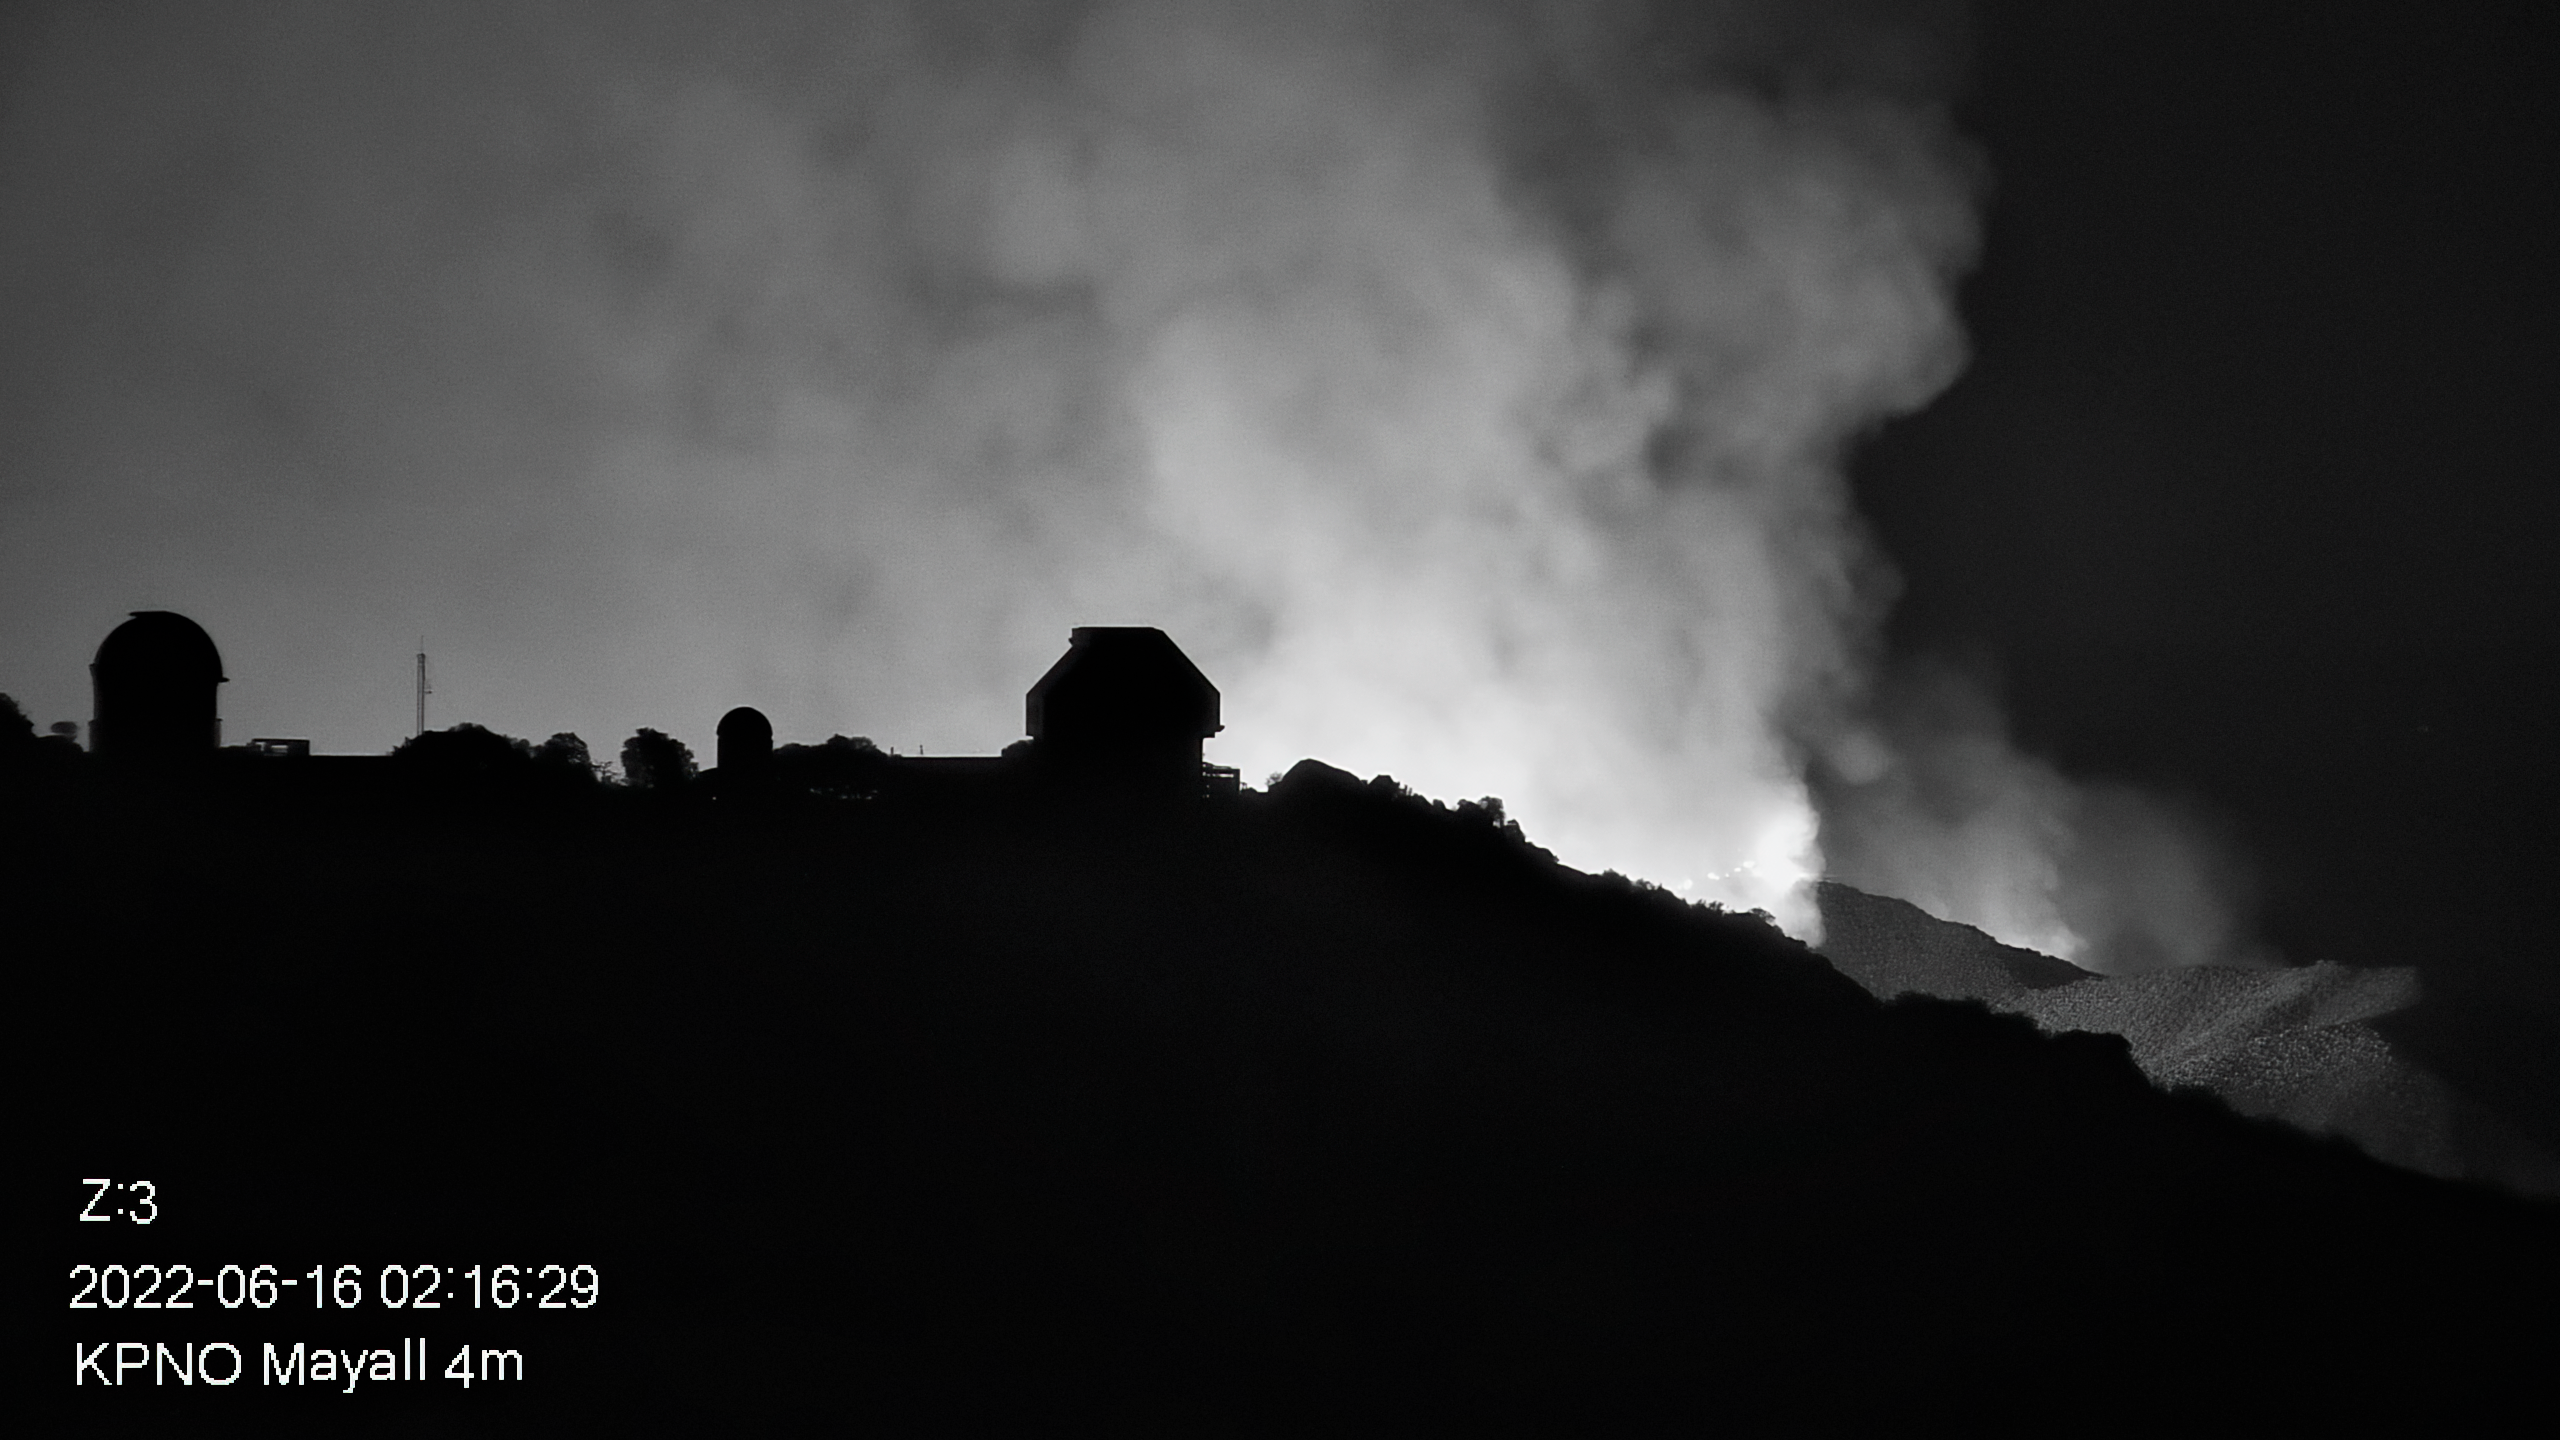

Contreras Fire at KPNO

View from the Nicholas U. Mayall 4-meter Telescope showing the Contreras Fire burning near the summit of Kitt Peak on Thursday 16 June 2022 early morning.

Credit: KPNO/NOIRLab/NSF/AURA